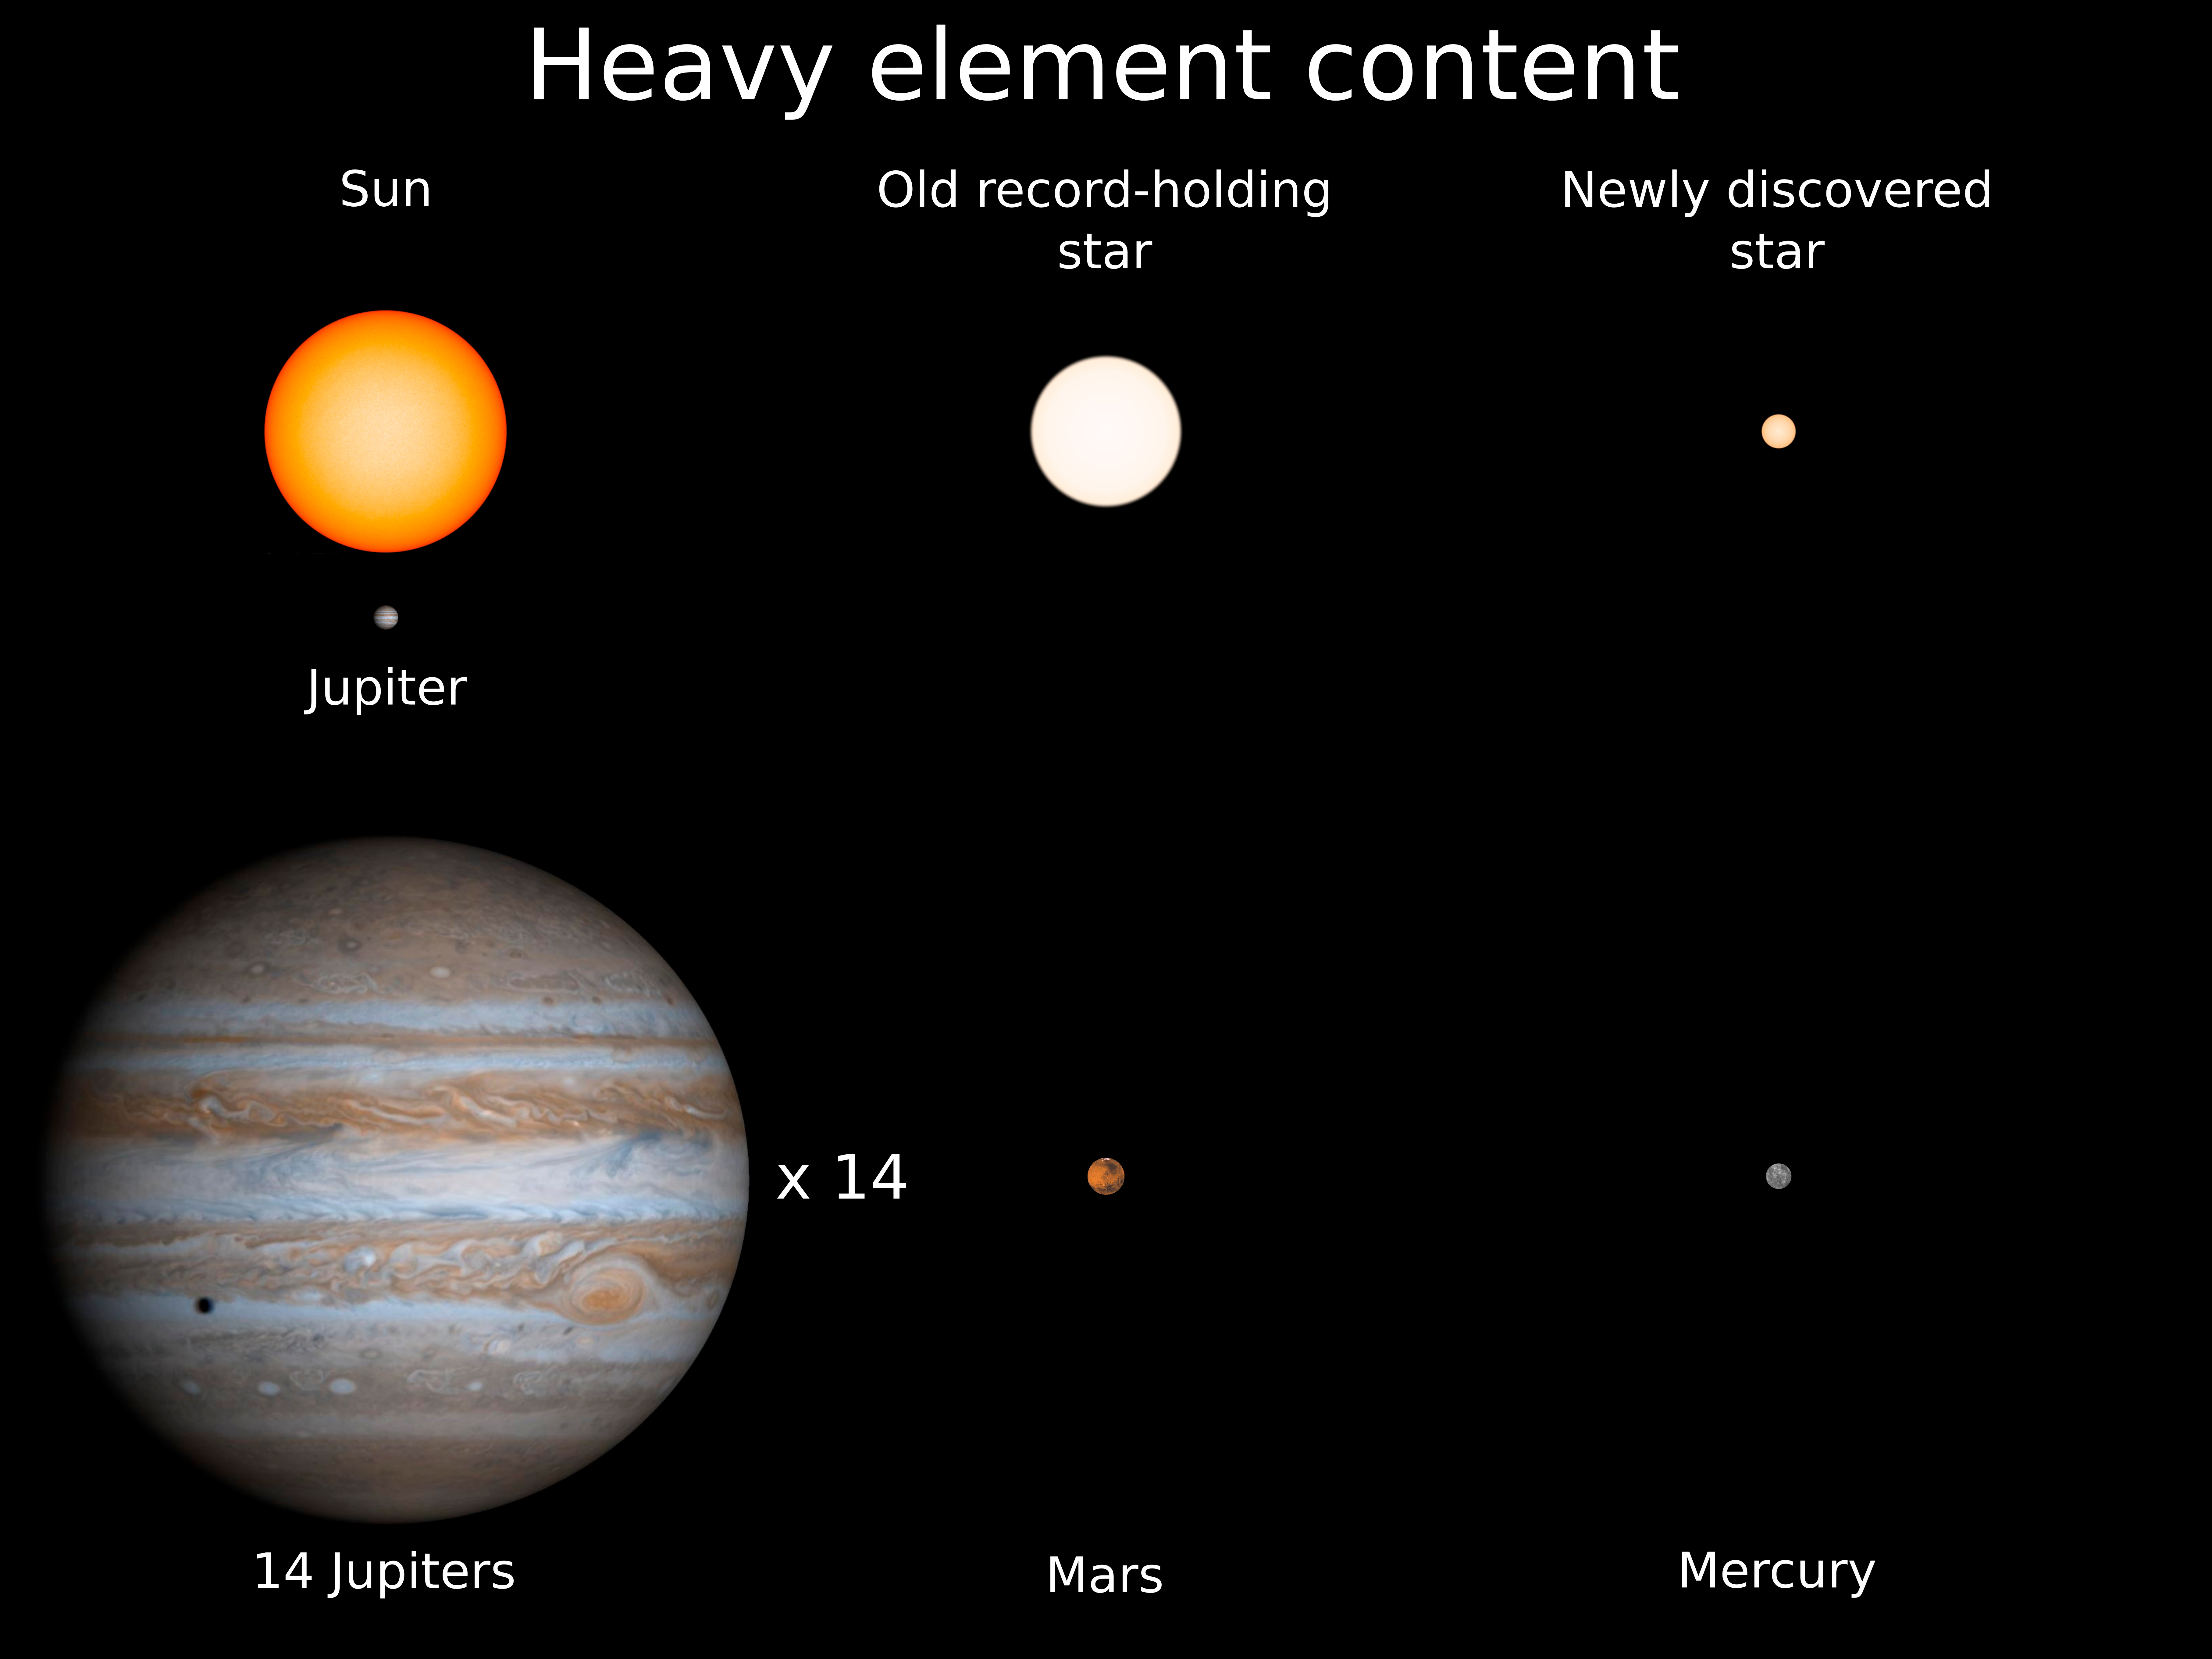

Tiny Old Star Has Huge Impact

The new discovery is only 14% the size of the Sun and is the new record holder for the star with the smallest complement of heavy elements. It has about the same heavy element proportion as Mercury, the smallest planet in our solar system.

Credit: Kevin Schlaufman